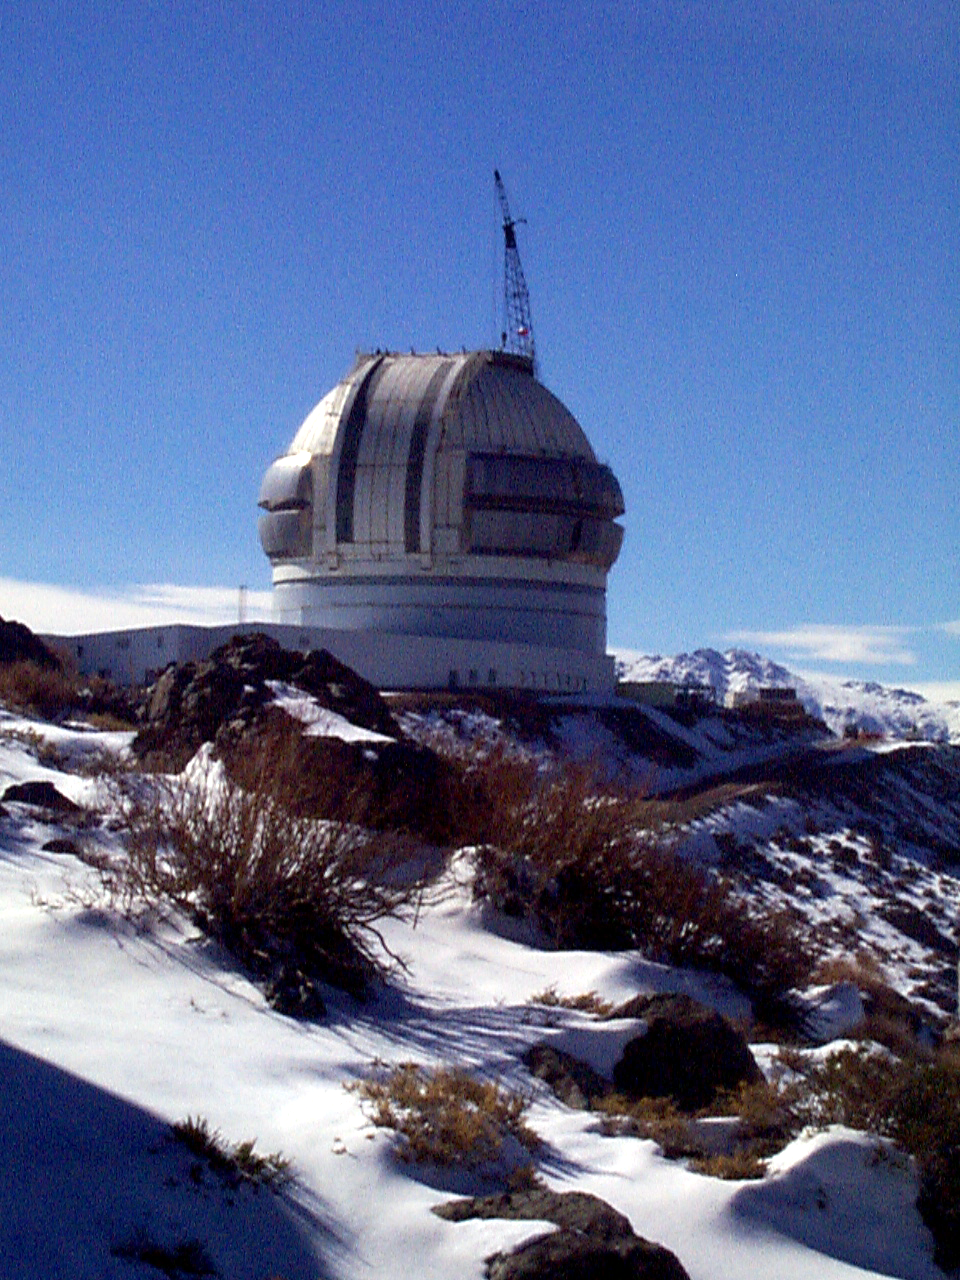

Gemini South, Cerro Pachon

The Cerro Pachon enclosure covered with snow, June 22nd, 1998.

Credit: NOIRLab/NSF/AURA